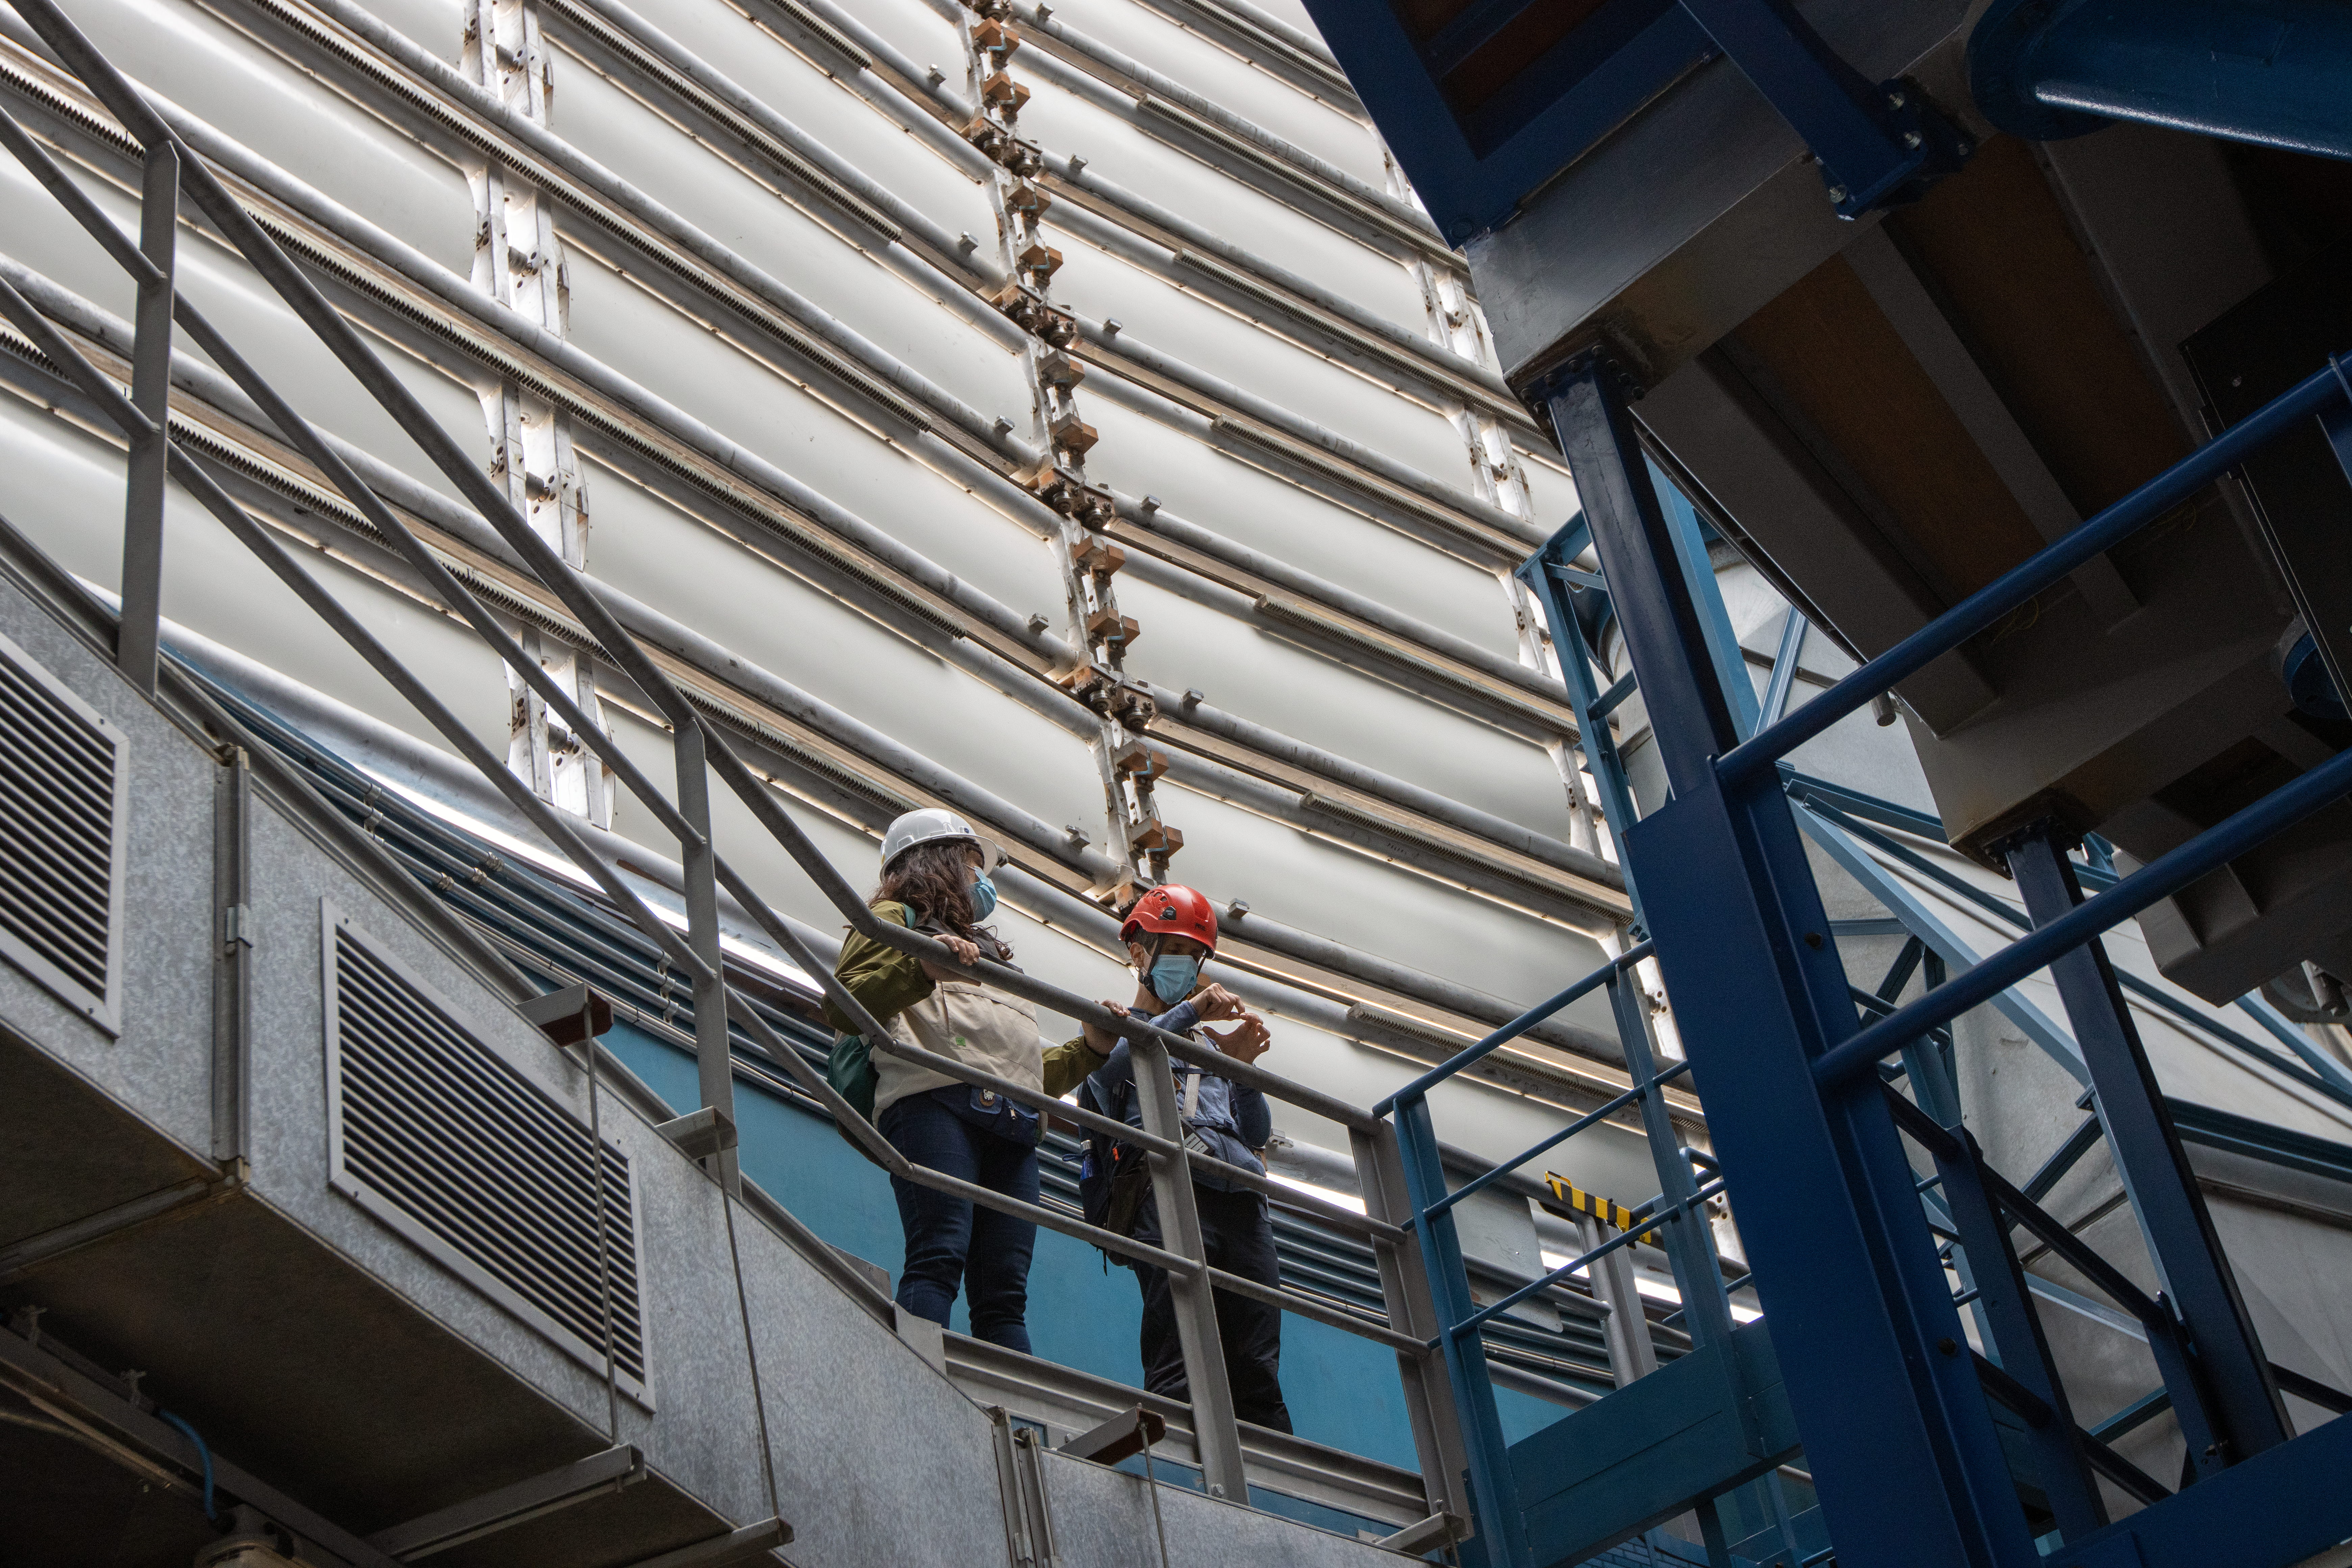

Shuttered in! Behind the VLT's high-tech windscreens

You may be wondering where this picture of the week was taken, perhaps inside an engineering workshop or a construction zone? Actually, this photo shows inside one of the domes of ESO’s Very Large Telescope (VLT)! Inside the photo are a set of large windscreens, each around half a metre in height, vital for enabling the VLT to take the crystal clear cosmic images we see today.

The VLT’s dome is key for protecting it against the elements: wind, rain, and grains of sand and dust. But these large structures can cause their own issues for astronomers. Domes can churn up the air contained within them, creating an effect called air turbulence (similar to the turbulence that might give you a fright on a plane journey). This turbulence blurs images taken by the telescope and must be corrected for.

The shape of the dome was extensively tested in wind tunnels to minimise turbulence. The enclosure can also automatically regulate both the temperature and the airflow around the telescope, which further helps to keep turbulence under control. The silvered windscreens you see behind the astronomers in this image slide horizontally to open and close as the telescope moves up and down, blocking the lower part of the dome slit where light goes through at night. This helps ensure a smooth airflow around the telescope and protects it from the wind. In addition, the dome is equipped with a set of windows and louvers around its periphery, which automatically open and shut throughout the night to ensure that the VLT always operates at peak performance, delivering crisp images.

Credit: ESO/F. Rodríguez